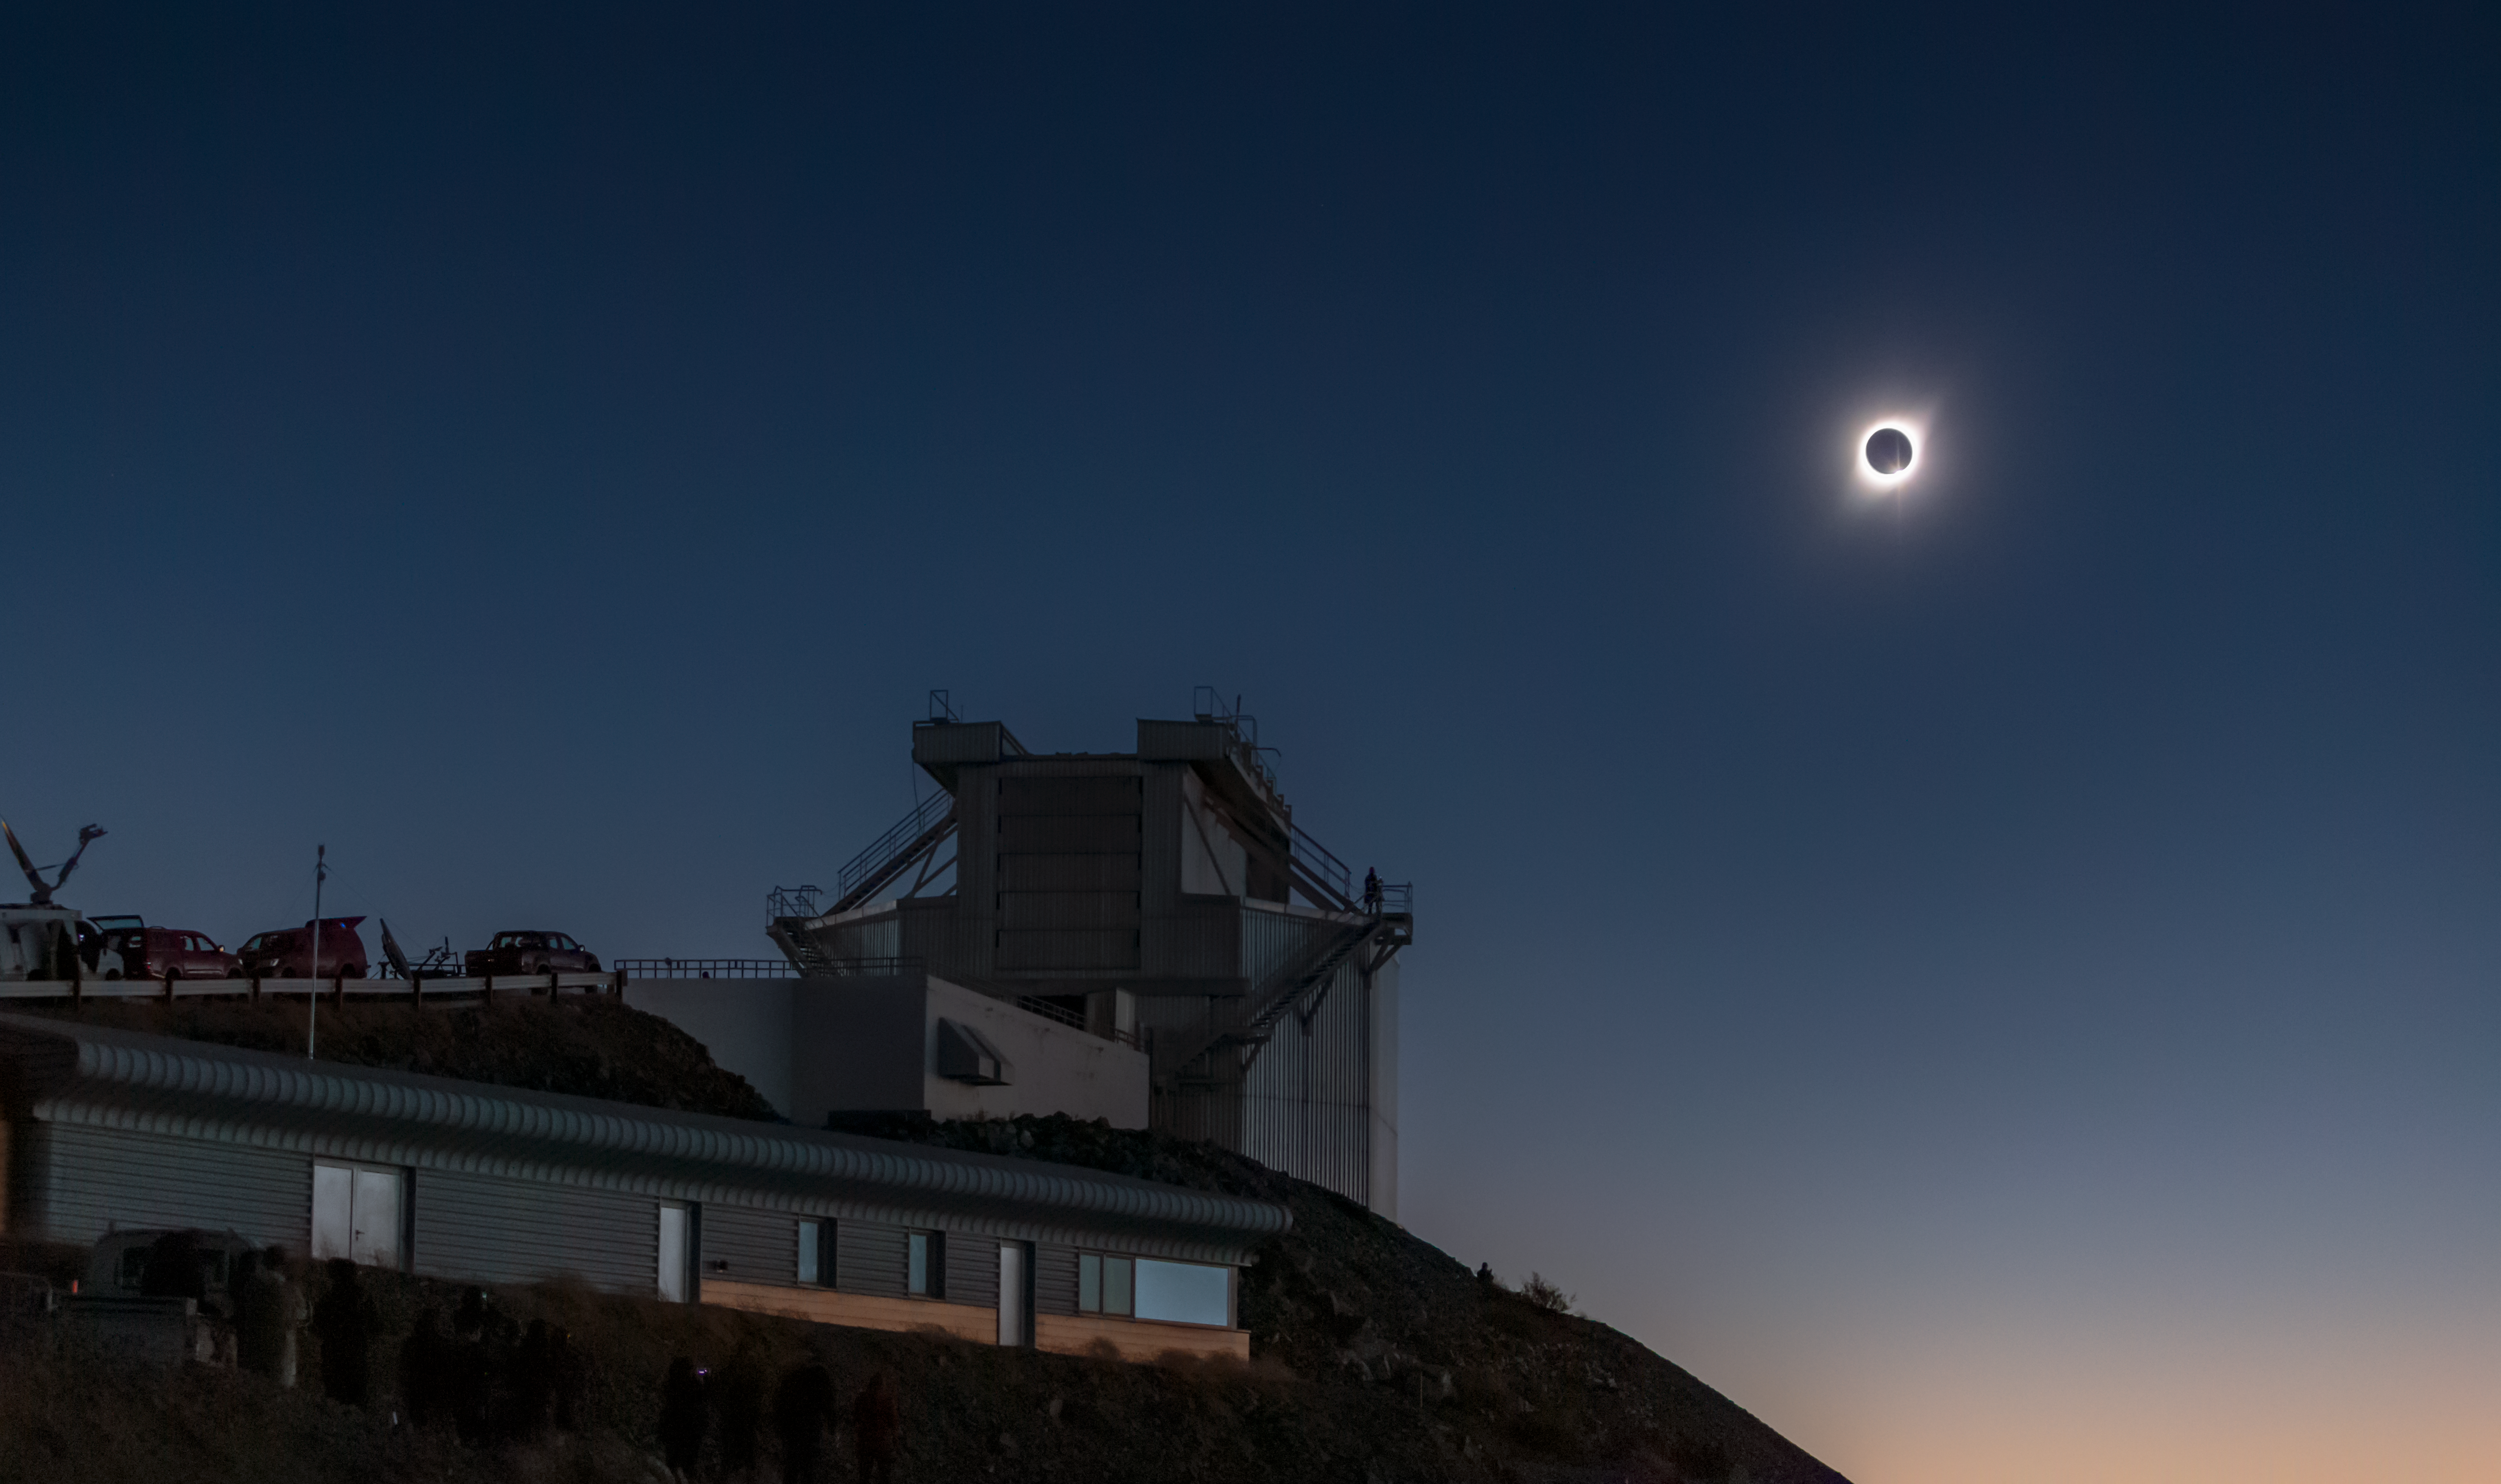

Total solar eclipse, La Silla Observatory, 2019

On 2 July 2019 a total solar eclipse passed over ESO’s La Silla Observatory in Chile. The eclipse lasted roughly two and a half hours, with almost two minutes of totality at 20:39 UT, and was visible across a narrow band of Chile and Argentina. To celebrate this rare event ESO invited 1000 people, including dignitaries, school children, the media, researchers, and the general public, to come to the Observatory to watch the eclipse from this unique location.

Credit: ESO/M. Zamani